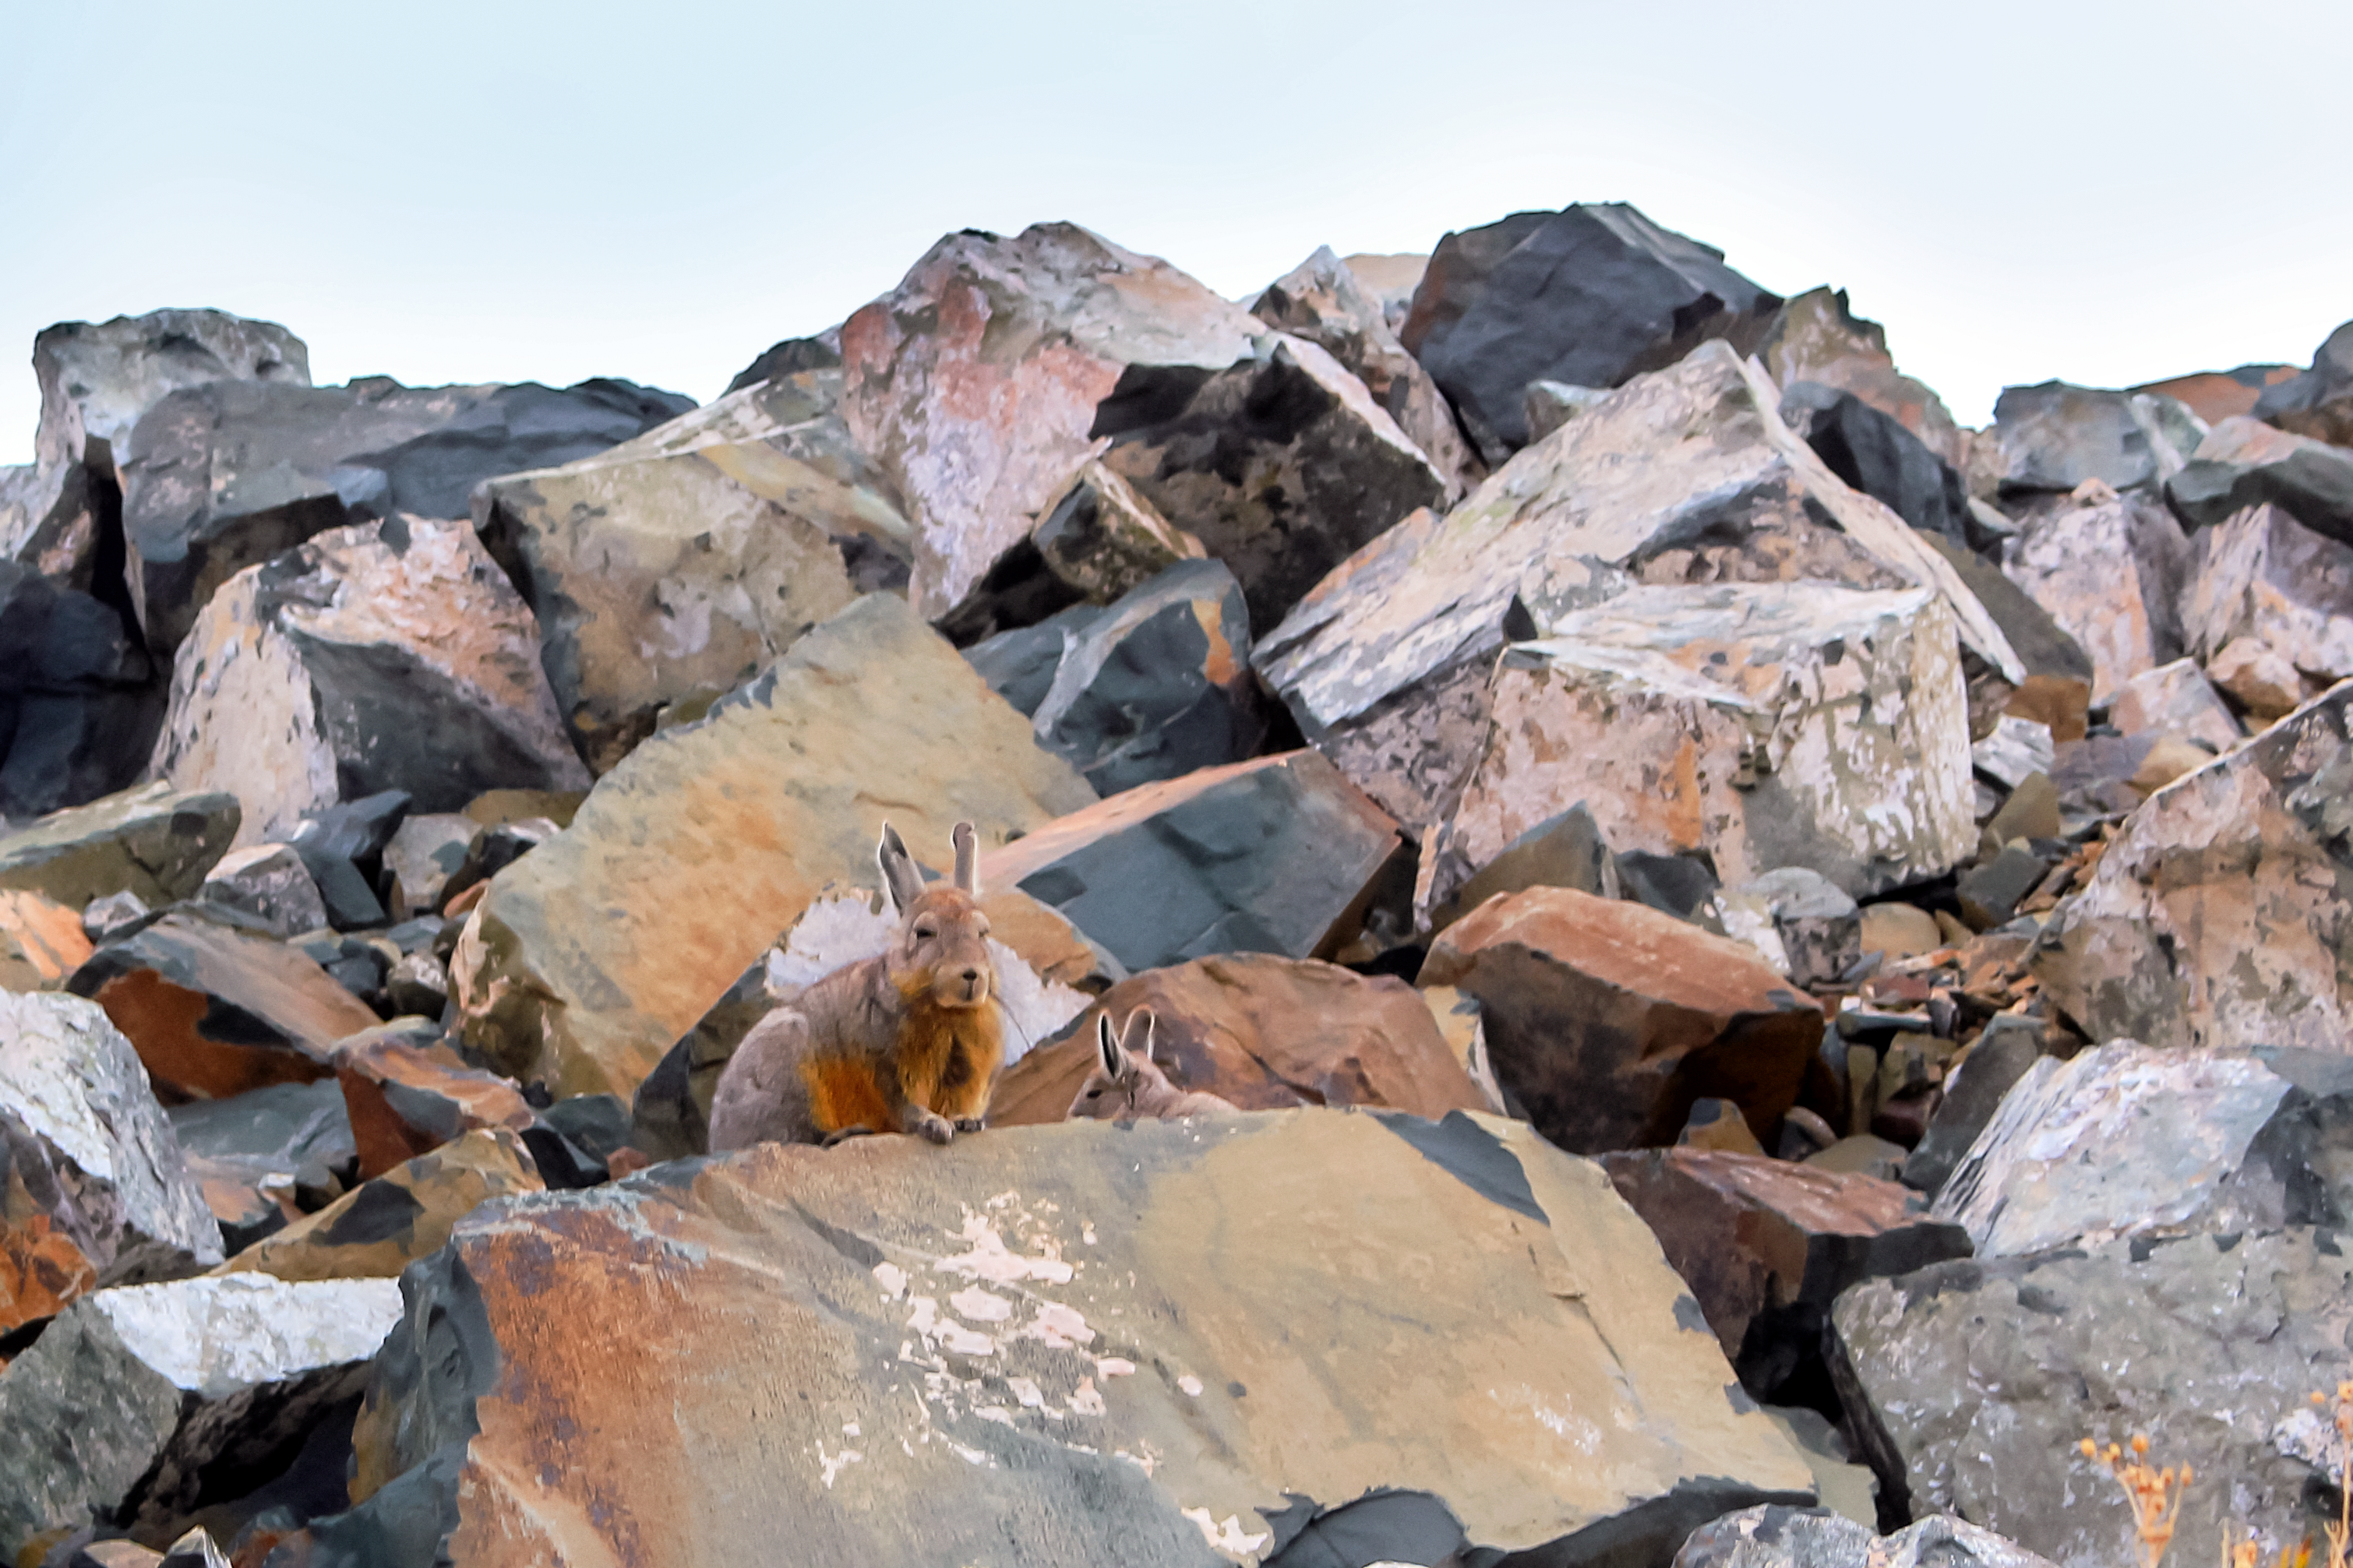

Critters in the rocks

Two viscachas, a species of chinchilla, hide in the rocks near of an ESO site in Chile.

Credit: K. Rojas Olate/ESO